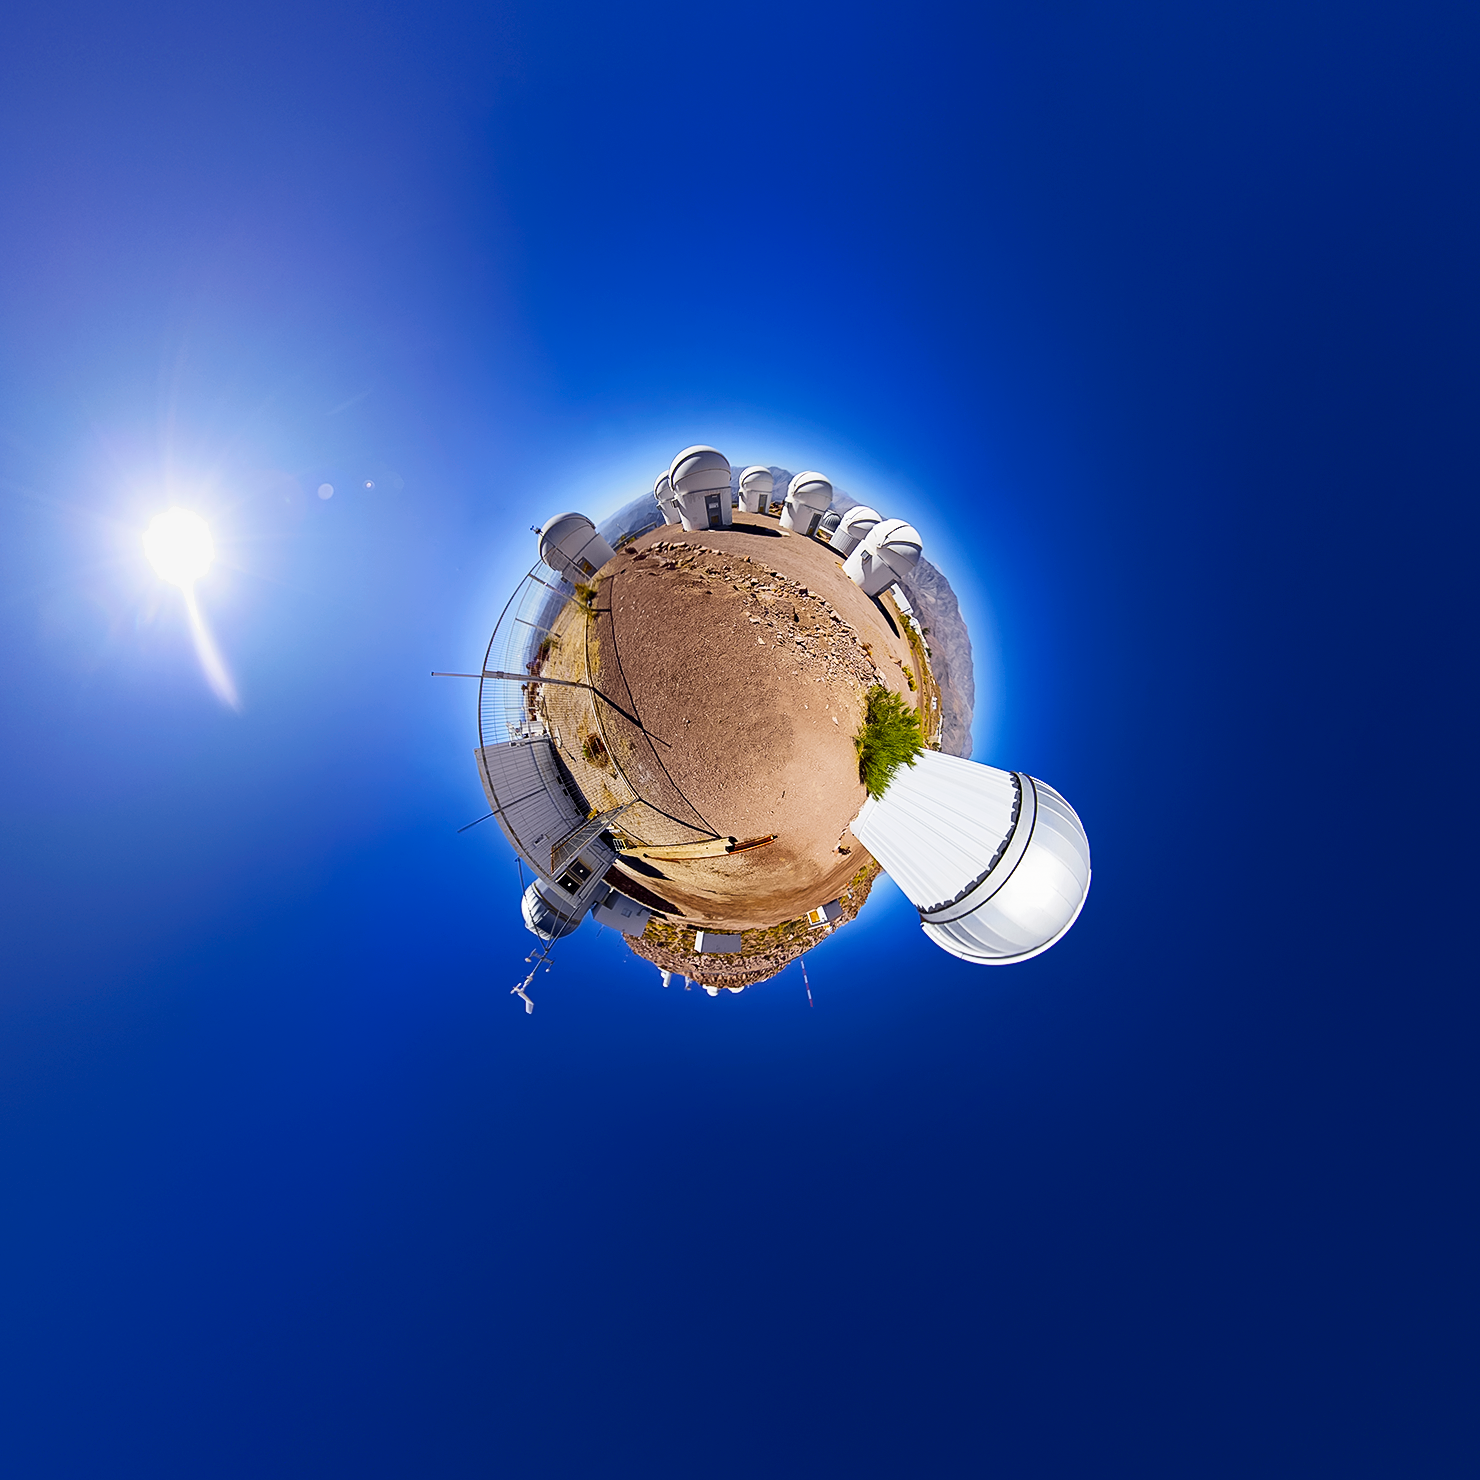

A Little Planet of Telescopes in Cerro Tololo

Little Planet panorama of the Cerro Tololo Inter-American Observatory (CTIO). At the top of this 'little planet' are the telescopes that make up PROMPT (Panchromatic Robotic Optical Monitoring and Polarimetry Telescopes). Built by the University of North Carolina at Chapel Hill, PROMPT consists of several 0.41-meter robotic telescopes. One of its main goals is to observe the afterglows of gamma-ray bursts, the brightest and most energetic events in the Universe. Protruding at the right side of this 'little planet' is the T80-South Telescope while the cargo container to the left houses the controls for CTIO GONG.

Credit: CTIO/NOIRLab/NSF/AURA/D. Munizaga